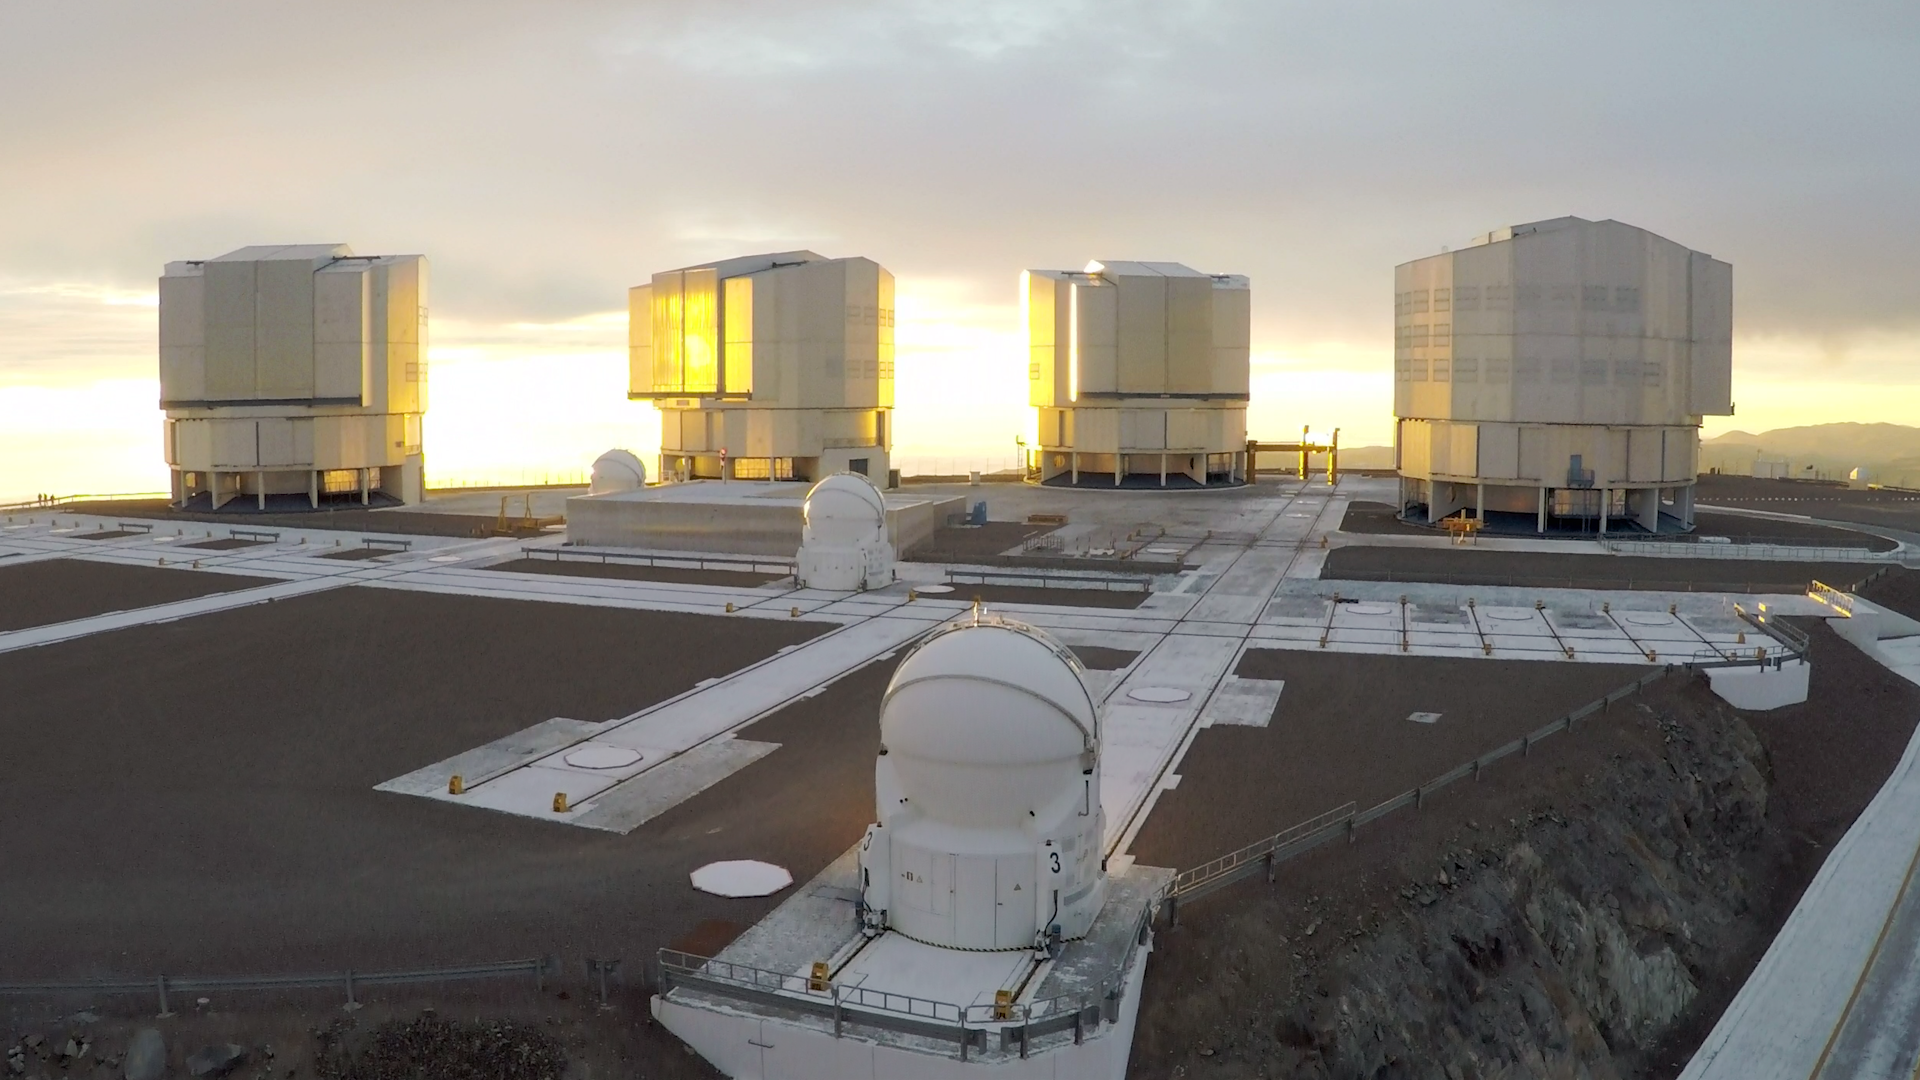

Screenshot of ESOcast 89

You can subscribe to the ESOcasts in iTunes, receive future episodes on YouTube or follow us on Vimeo. Many other ESOcast episodes are also available.

Find out how to view and contribute subtitles to the ESOcast in multiple languages, or translate this video on dotSUB.

Credit: ESO